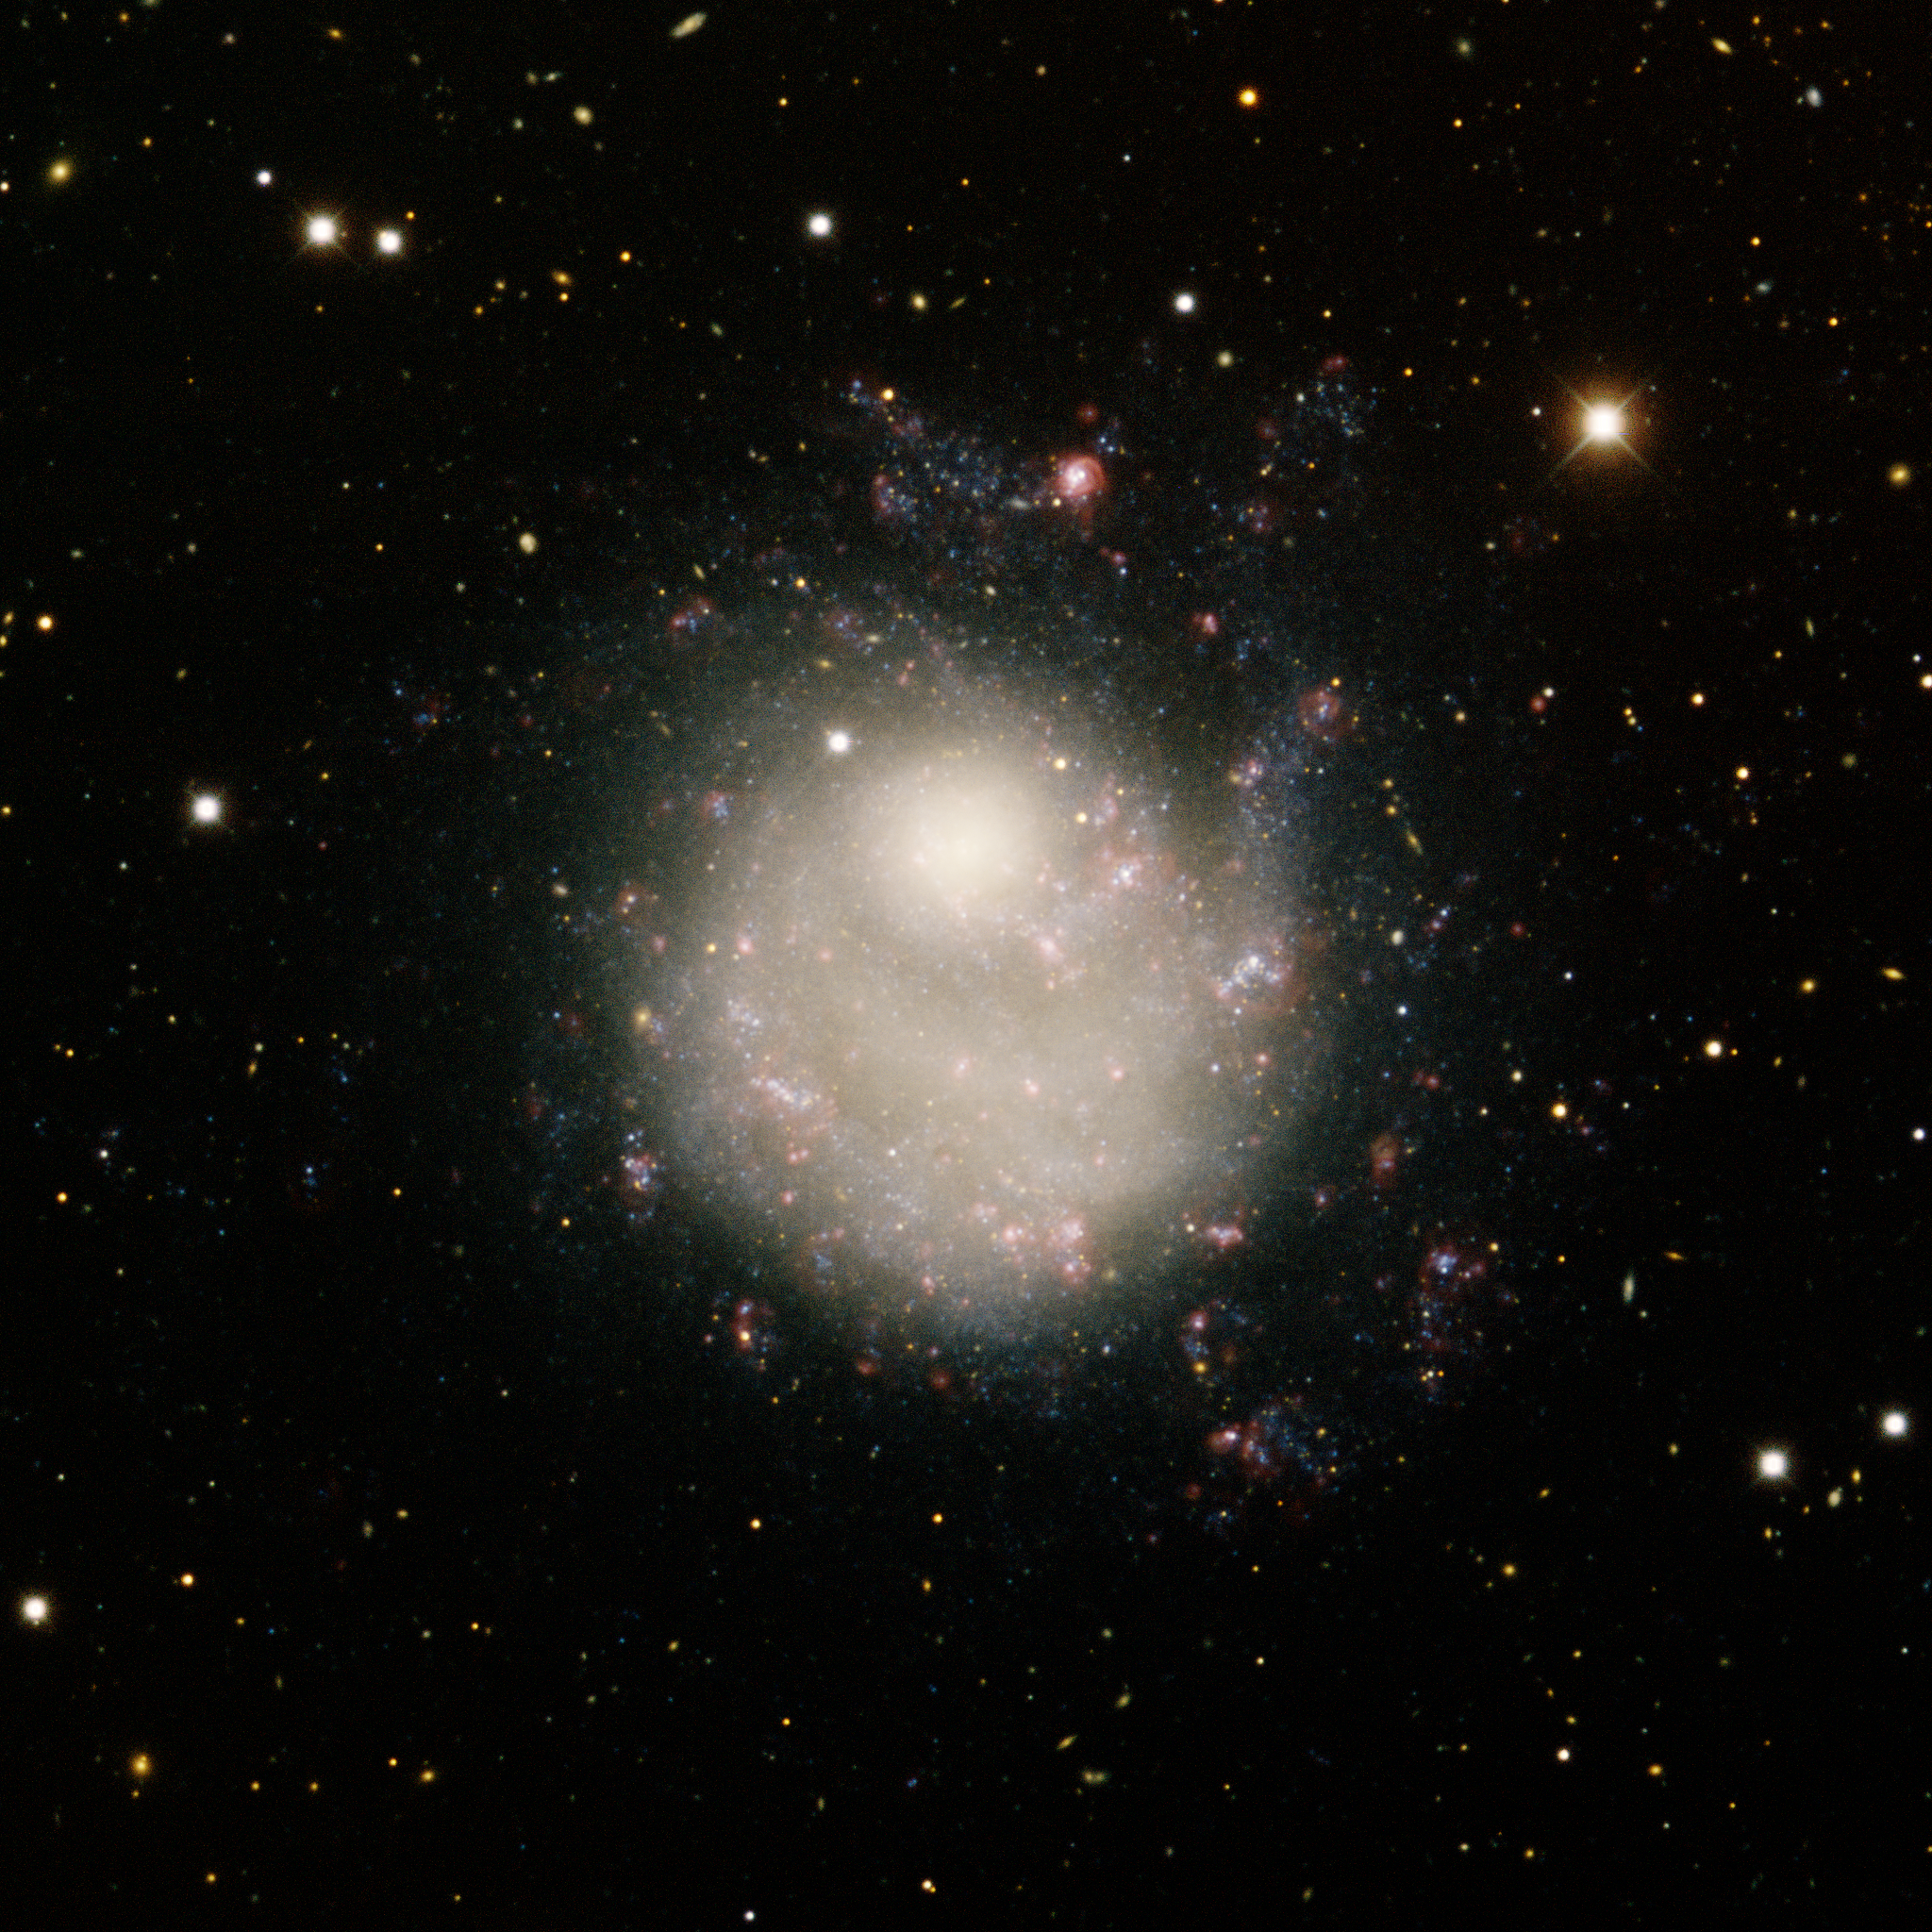

Dwarf Galaxy NGC 5474

Located in the constellation Ursa Major, NGC 5474 is a dwarf galaxy and nearest companion to the large spiral galaxy M101. Strong gravitational interactions with M101 have distorted the shape of NGC 5474, triggering star formation and offsetting the nucleus of the galaxy from the disk. This image was obtained with the wide-field view of the Mosaic Camera on the Mayall 4-meter telescope at Kitt Peak National Observatory. In the image North is up and East is to the left. Imaged May 30, 2008 and February 2, 2010.

Credit: T.A. Rector/University of Alaska Anchorage, H. Schweiker/WIYN and NOIRLab/NSF/AURA